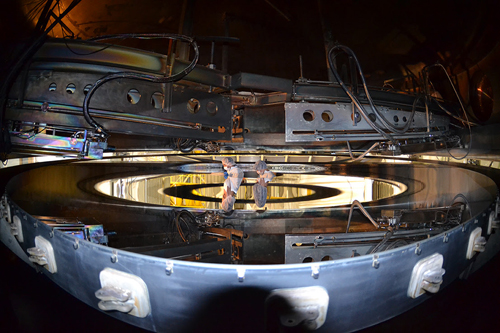

Gemini South mirror coating

Gemini South optical engineers inspect the primary mirror after 7-hour coating process.

Credit: International Gemini Observatory/NOIRLab/NSF/AURA